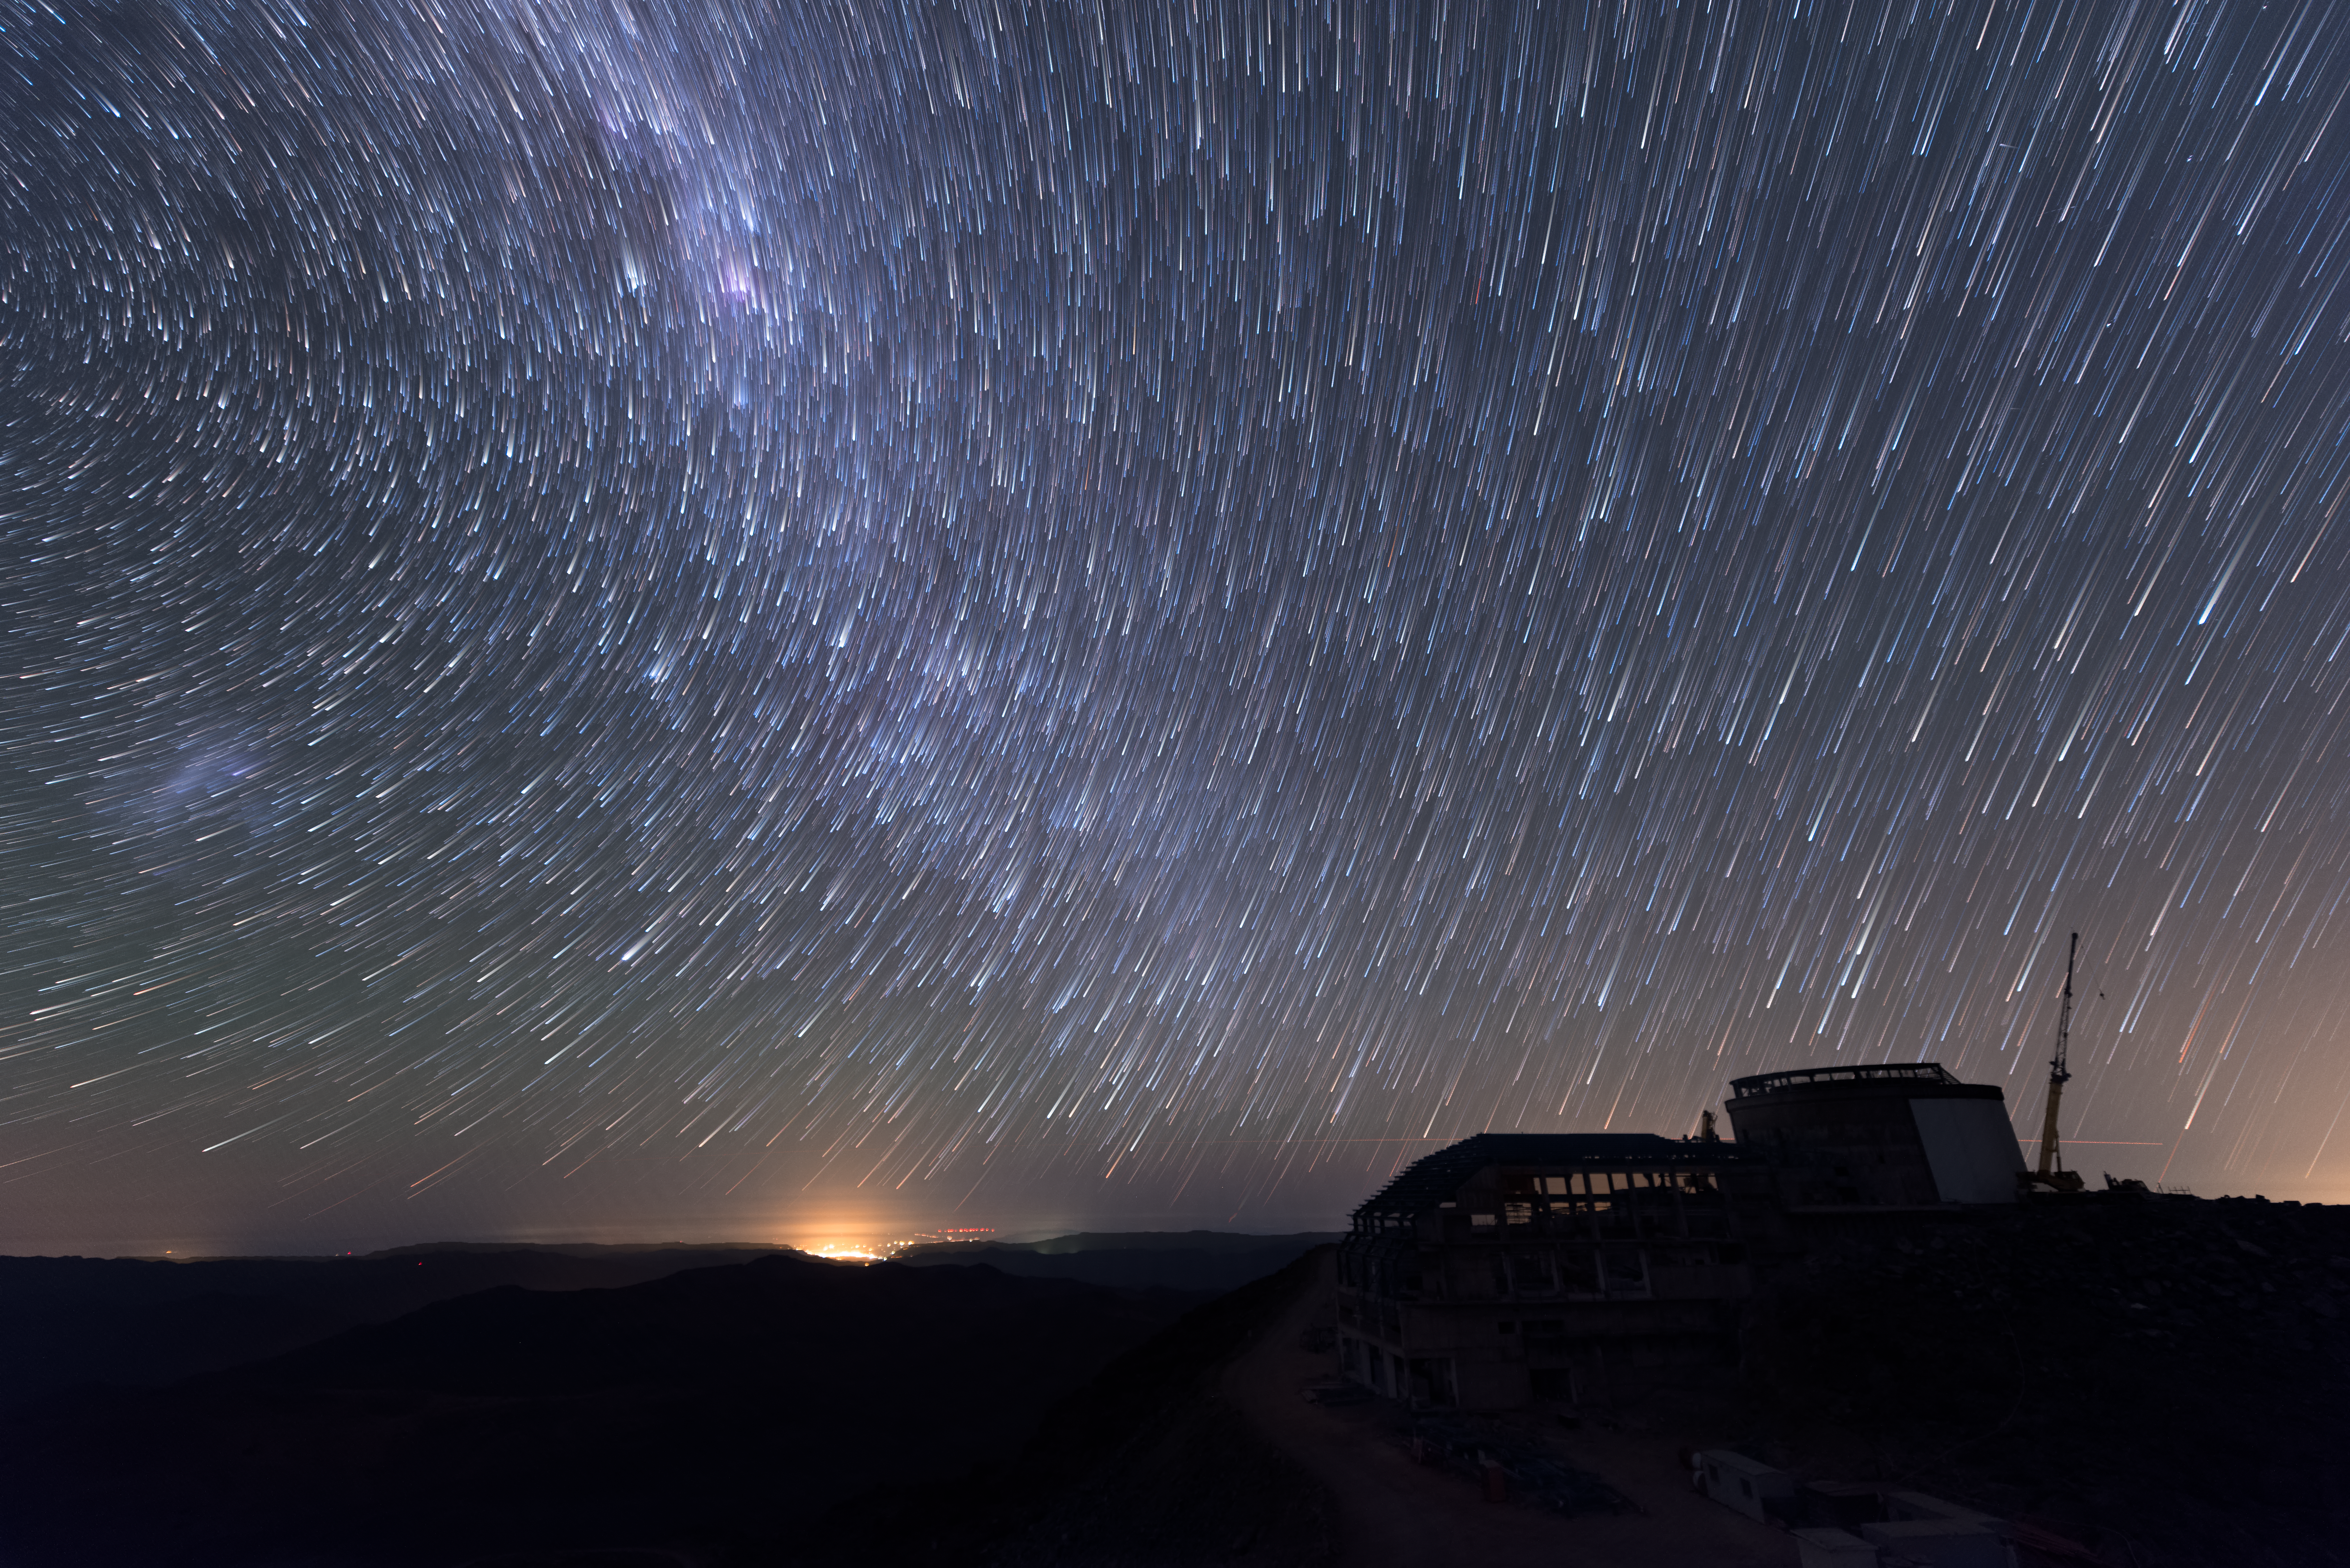

Summit Multimedia Visit 2017

In March 2017 a multimedia team visited Cerro Pachón to document LSST Facility construction. More details are at https://www.lsst.org/news/cerro-pach%C3%B3n-goes-hollywood.

Credit: M. Park/Inigo Films/Rubin Observatory/ NSF/ AURA